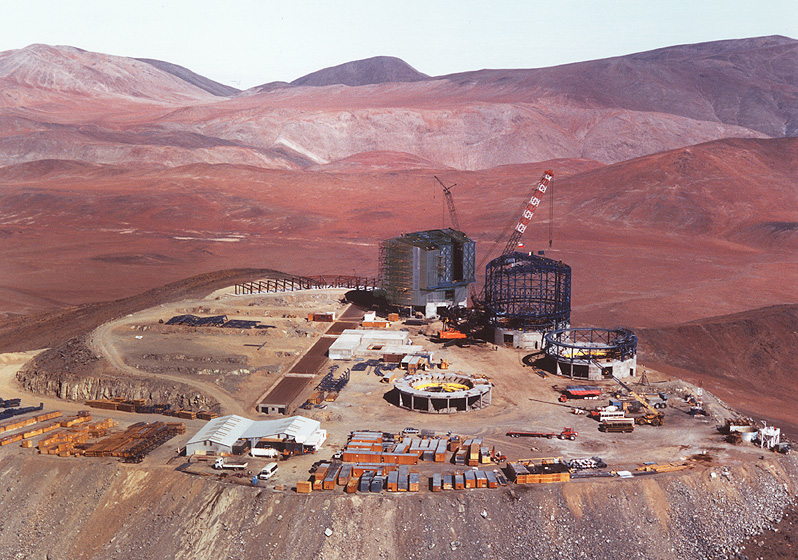

A bird's view of Paranal

The image shows an aerial view of the platform as seen from the Northeast. At the top of the pictures, the low clouds covering the Pacific Ocean underscores the exceptional climate of the area.

Credit: ESO